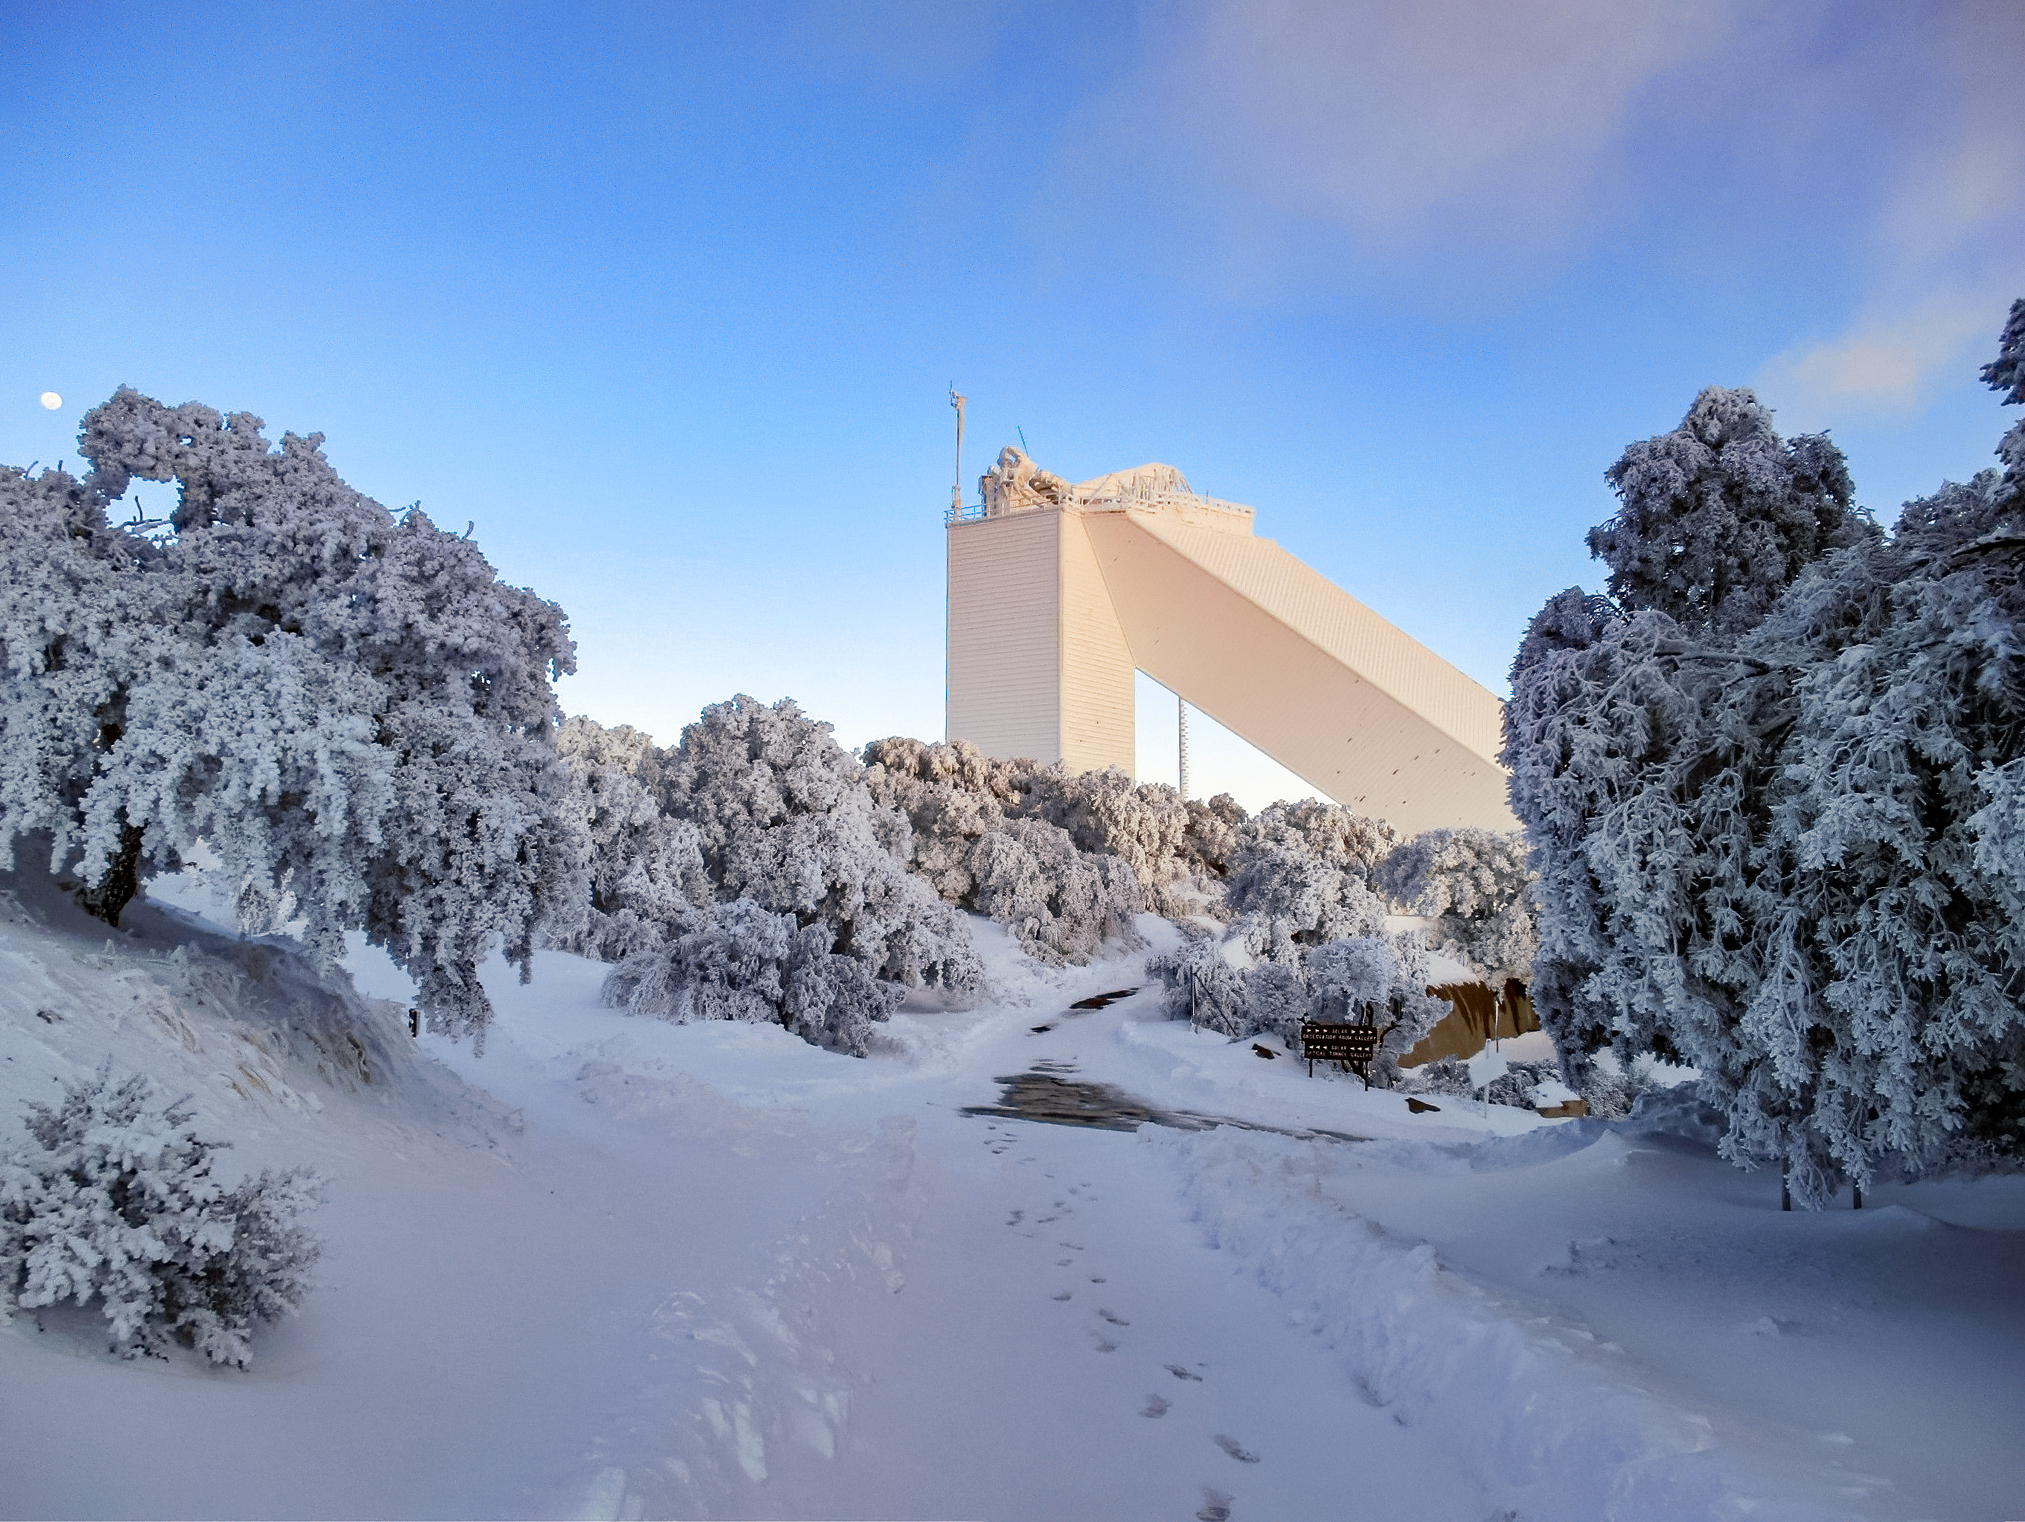

The McMath-Pierce Solar Telescope at Kitt Peak National Observatory in the snow

The McMath-Pierce Solar Telescope at Kitt Peak National Observatory in the snow in February 2021.

Credit: KPNO/NOIRLab/NSF/AURA/L. Reddell